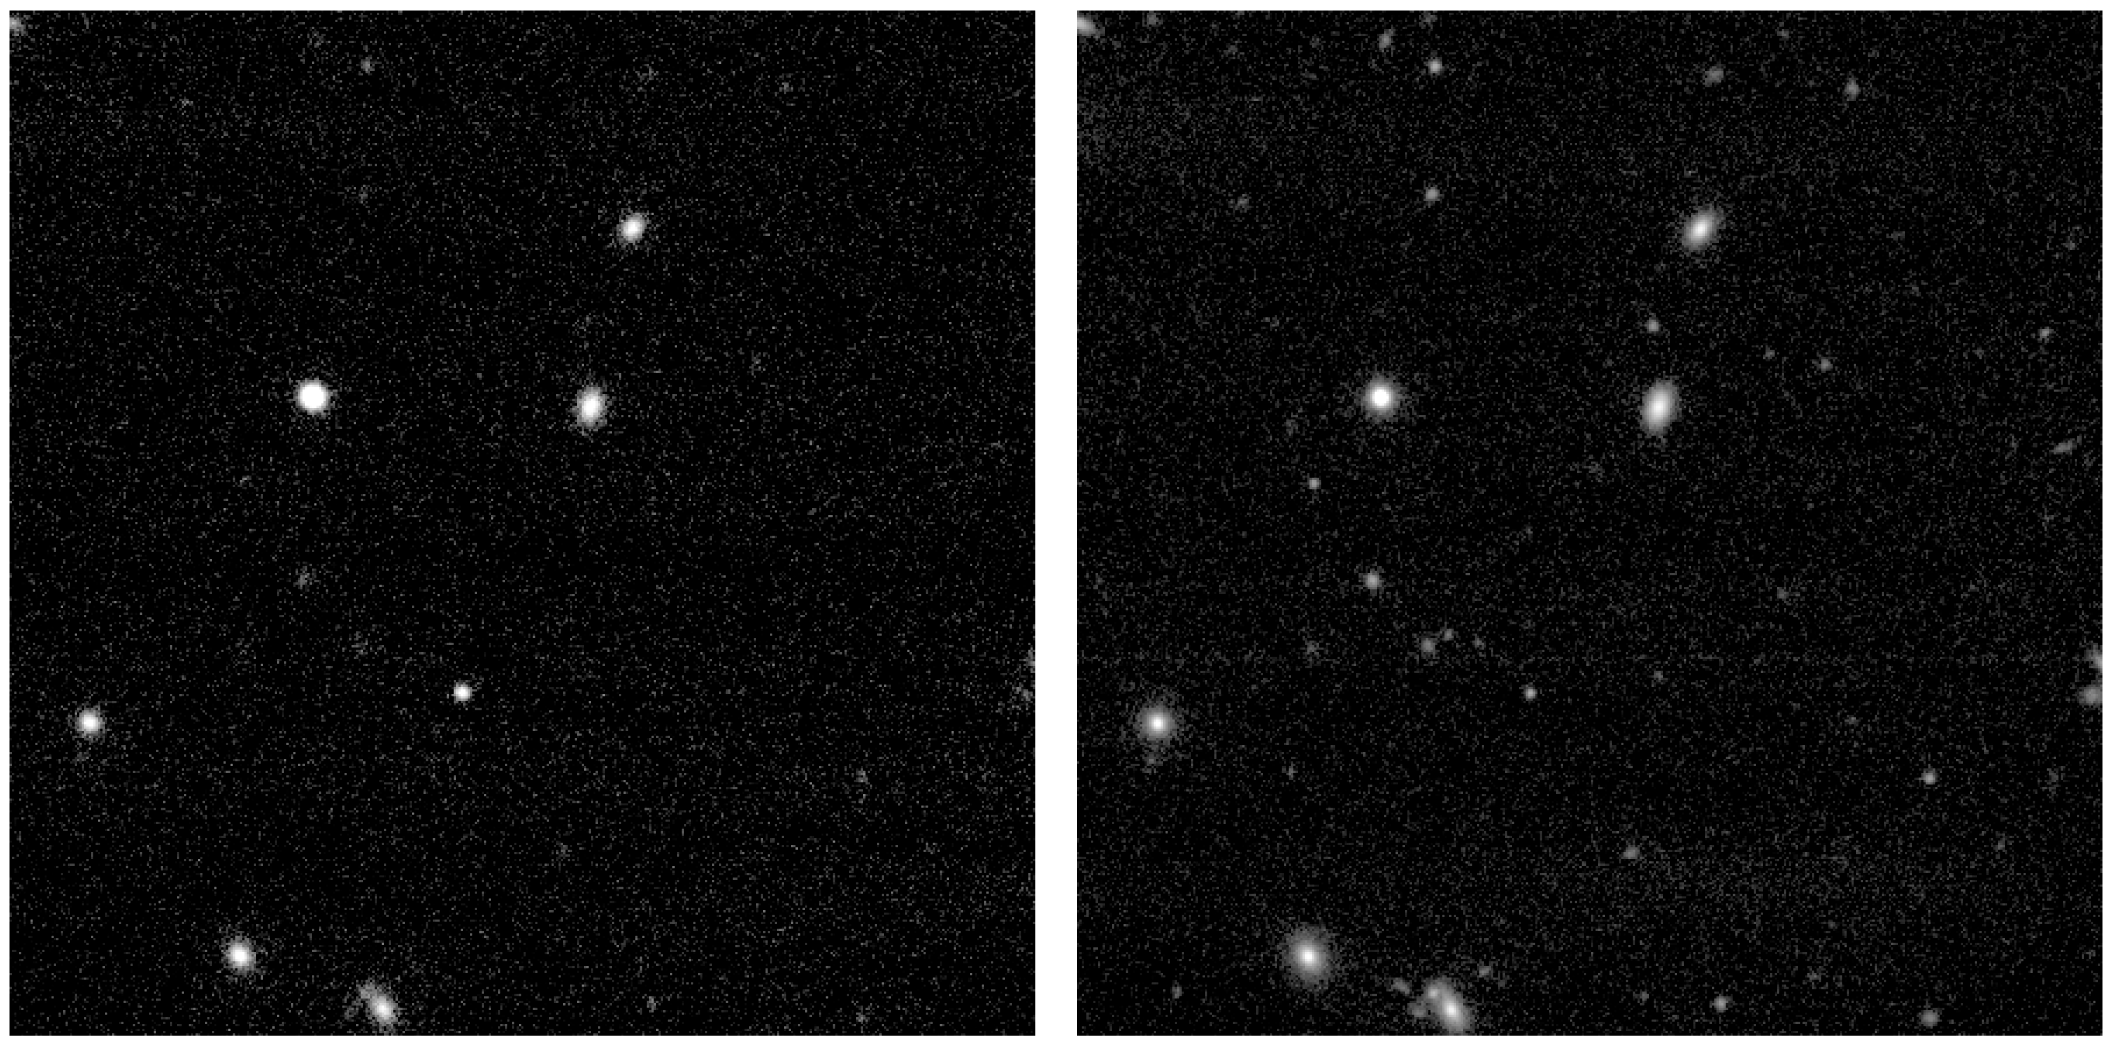

GRB 050904 at two epochs

Observation of the Gamma-Ray Burst GRB 050904 at two different epochs, i.e. about one day after its discovery with the Swift satellite (left), and four days after (right), in the near-infrared J-band. The burst becomes quickly fainter as can be seen by comparing the two images.

Credit: ESO